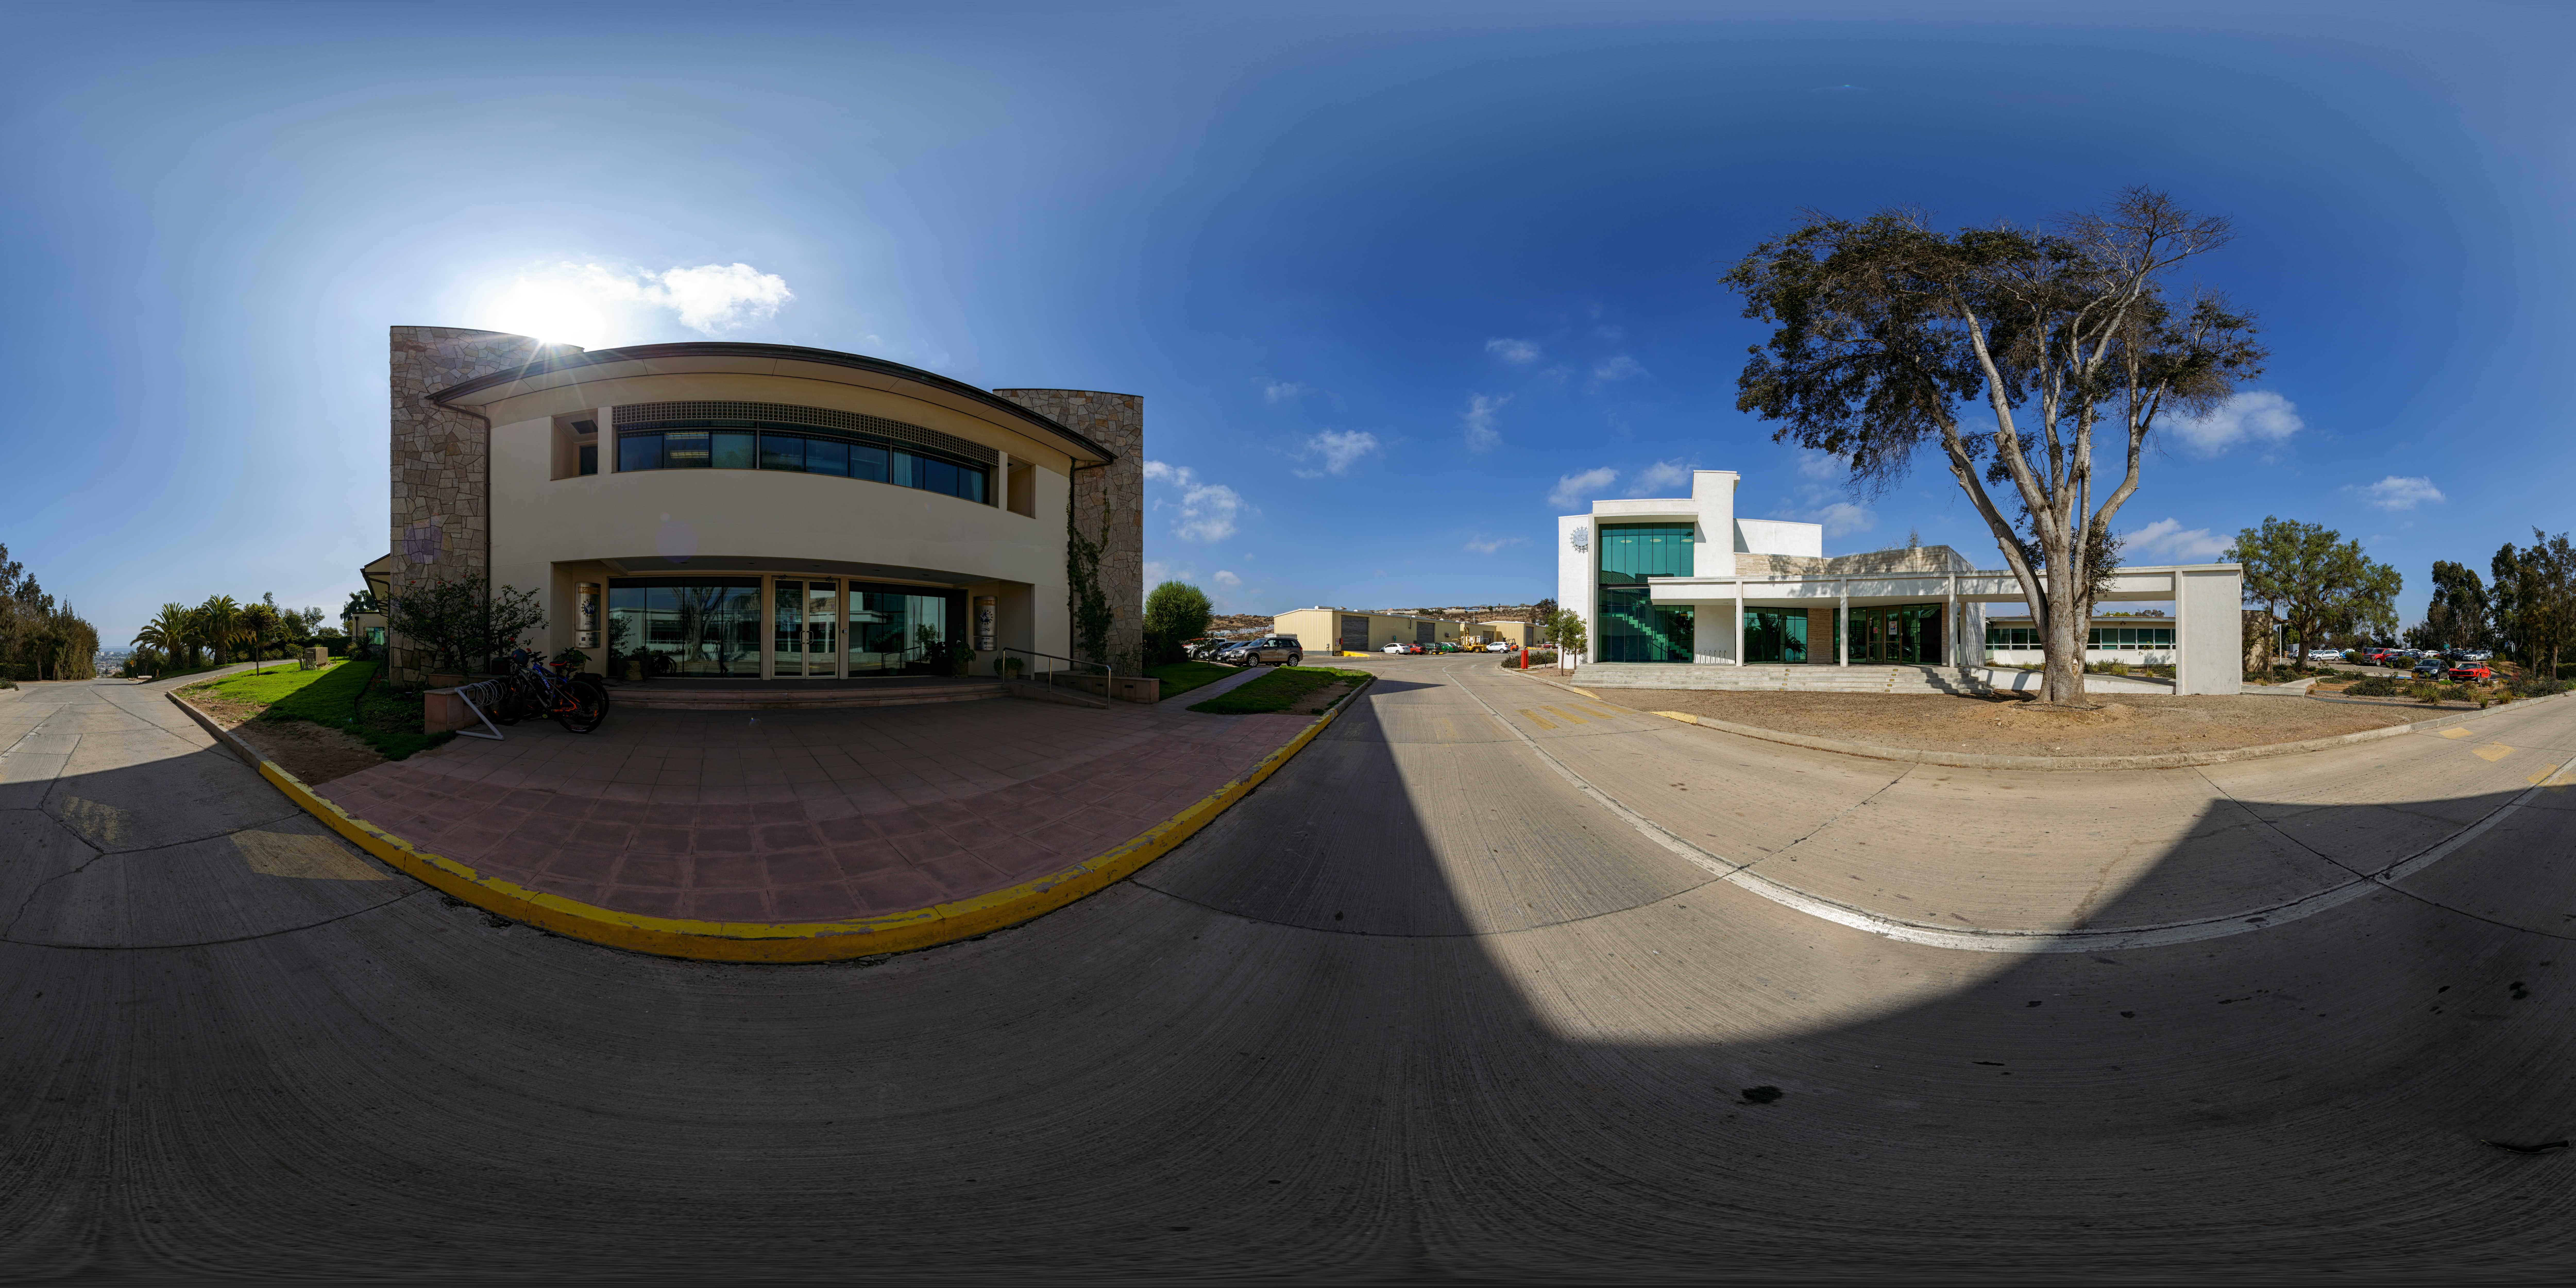

AURA Recinto 360 Panorama

A 360 panorama of the AURA Recinto building in La Serena, Chile.

Credit: NOIRLab/AURA/NSF/P. Horálek